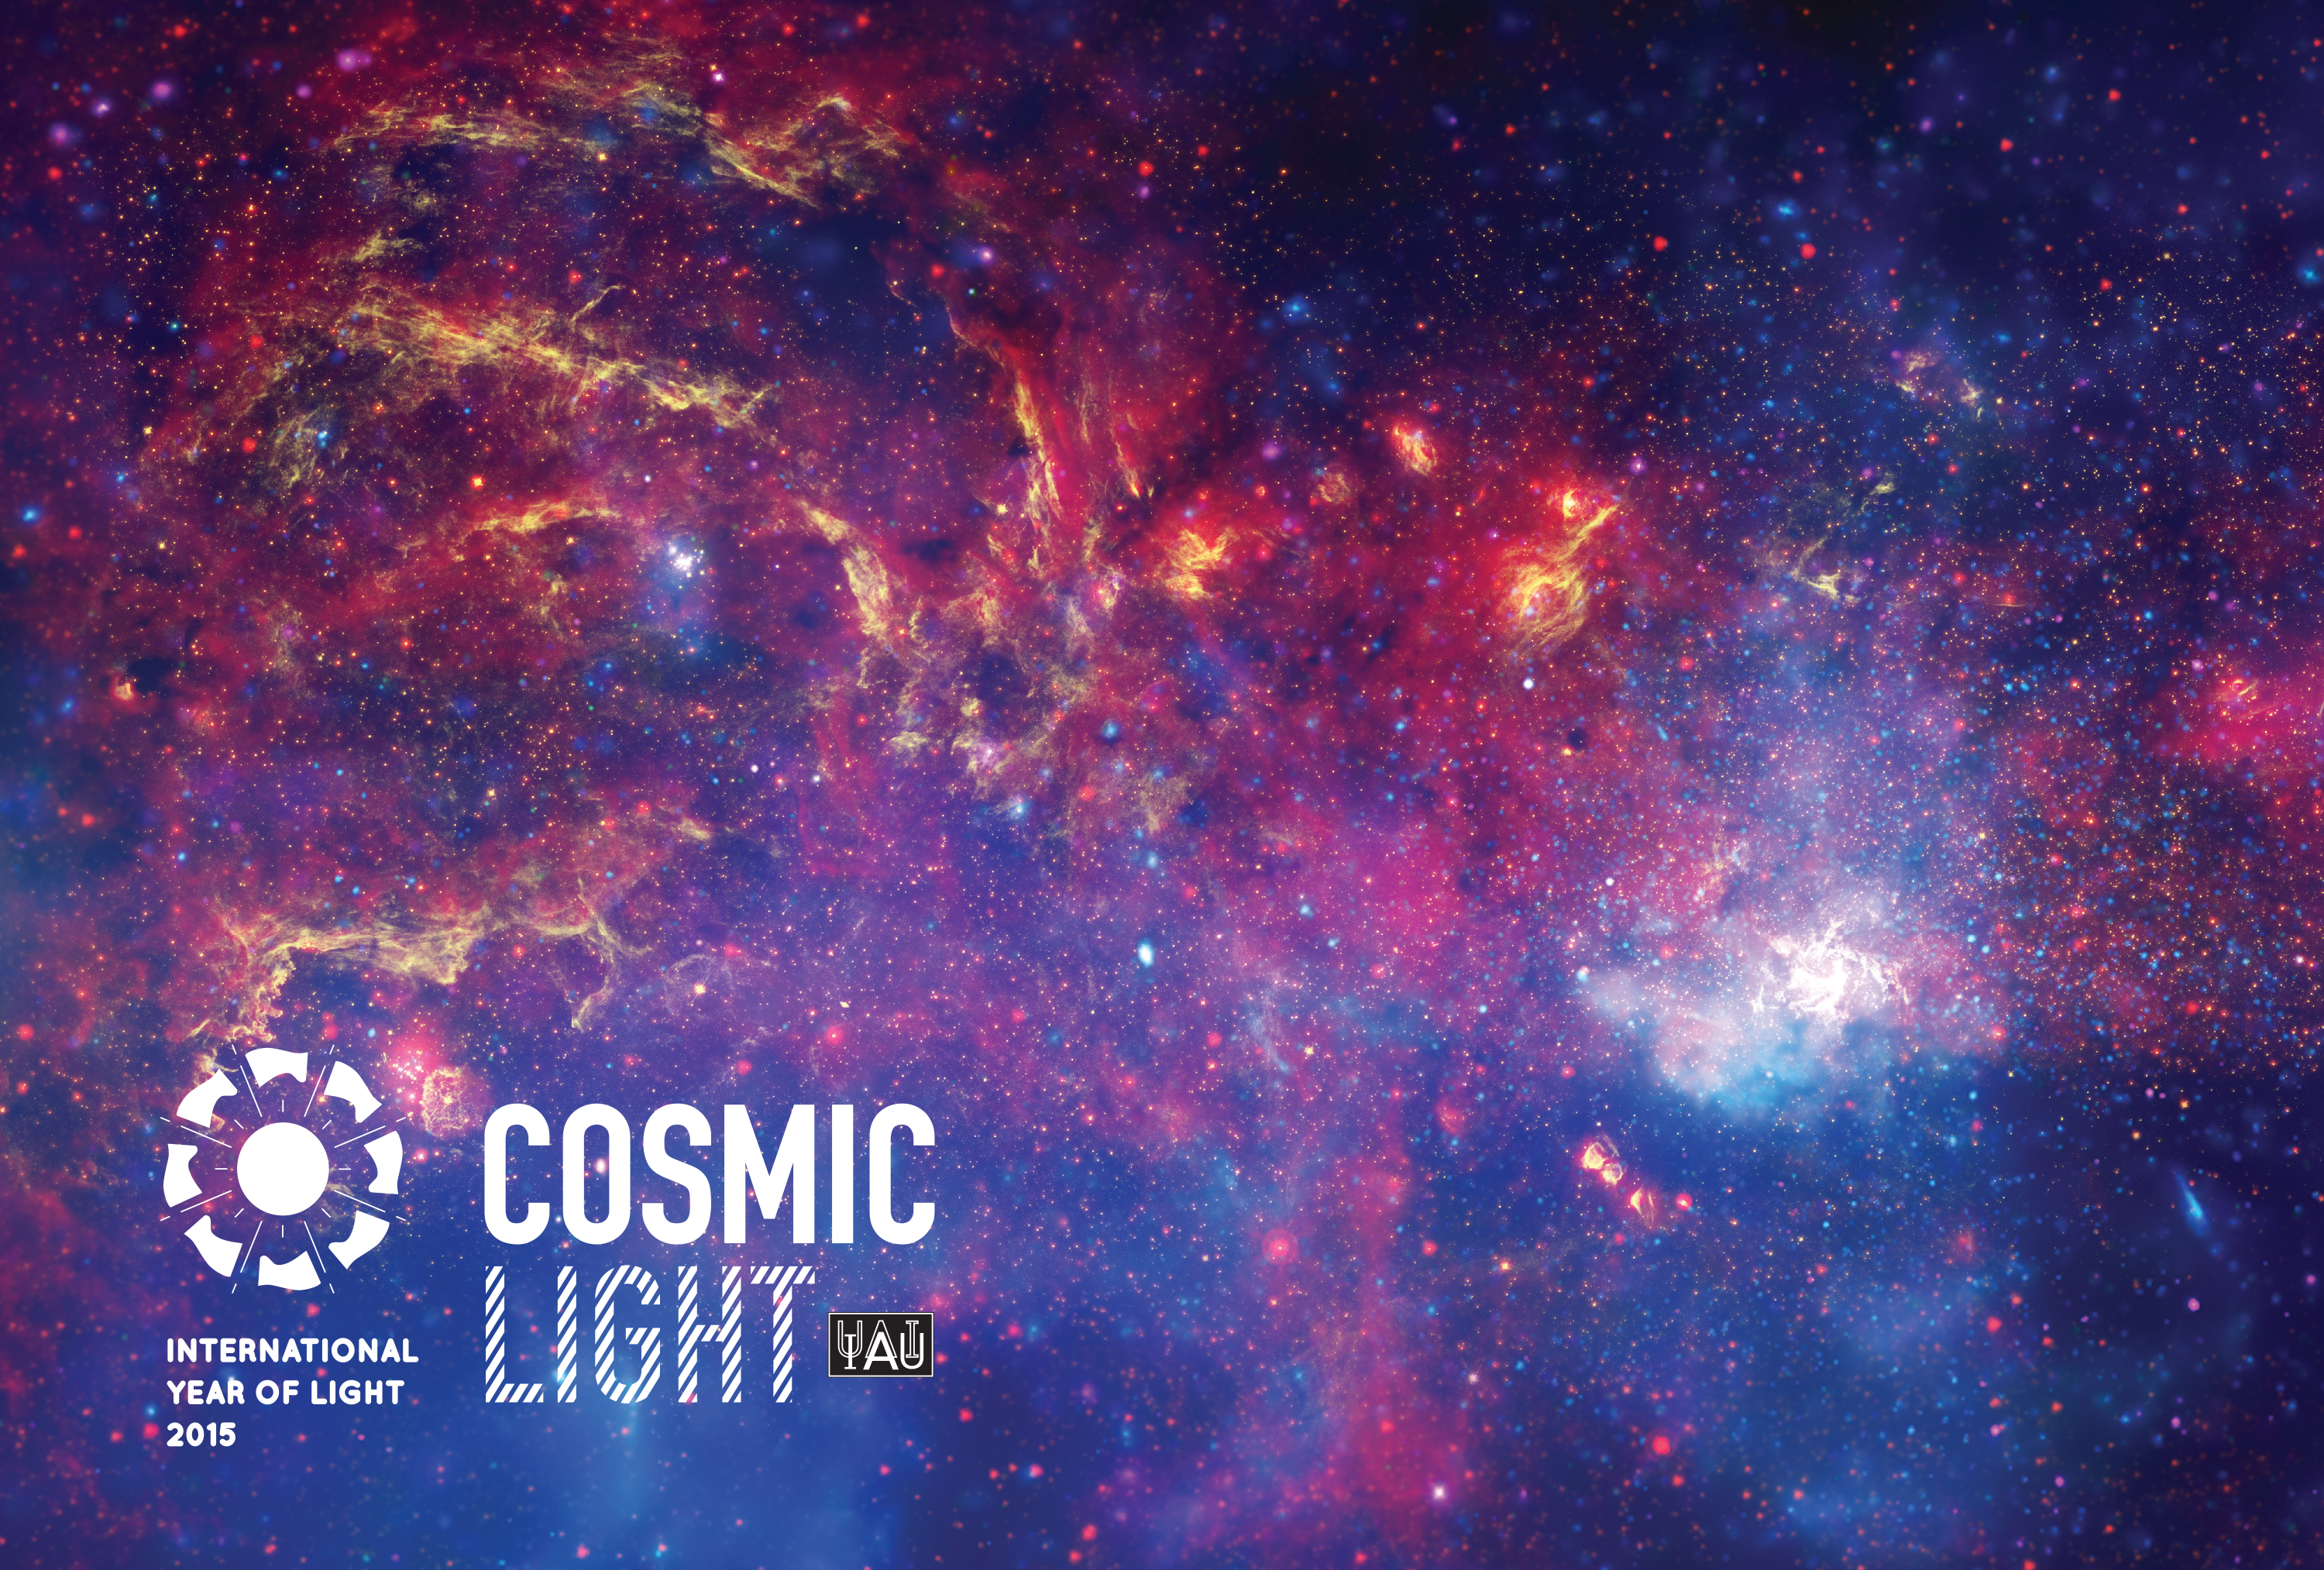

Cosmic Light postcard

This image shows the front of the Cosmic Light postcard. The front and back combined can be downloaded in .pdf and .ai formats from the Downloads section on the right. More information about the Cosmic Light project can be found on: http://light2015.org/Home/CosmicLight.html

Credit: IAU